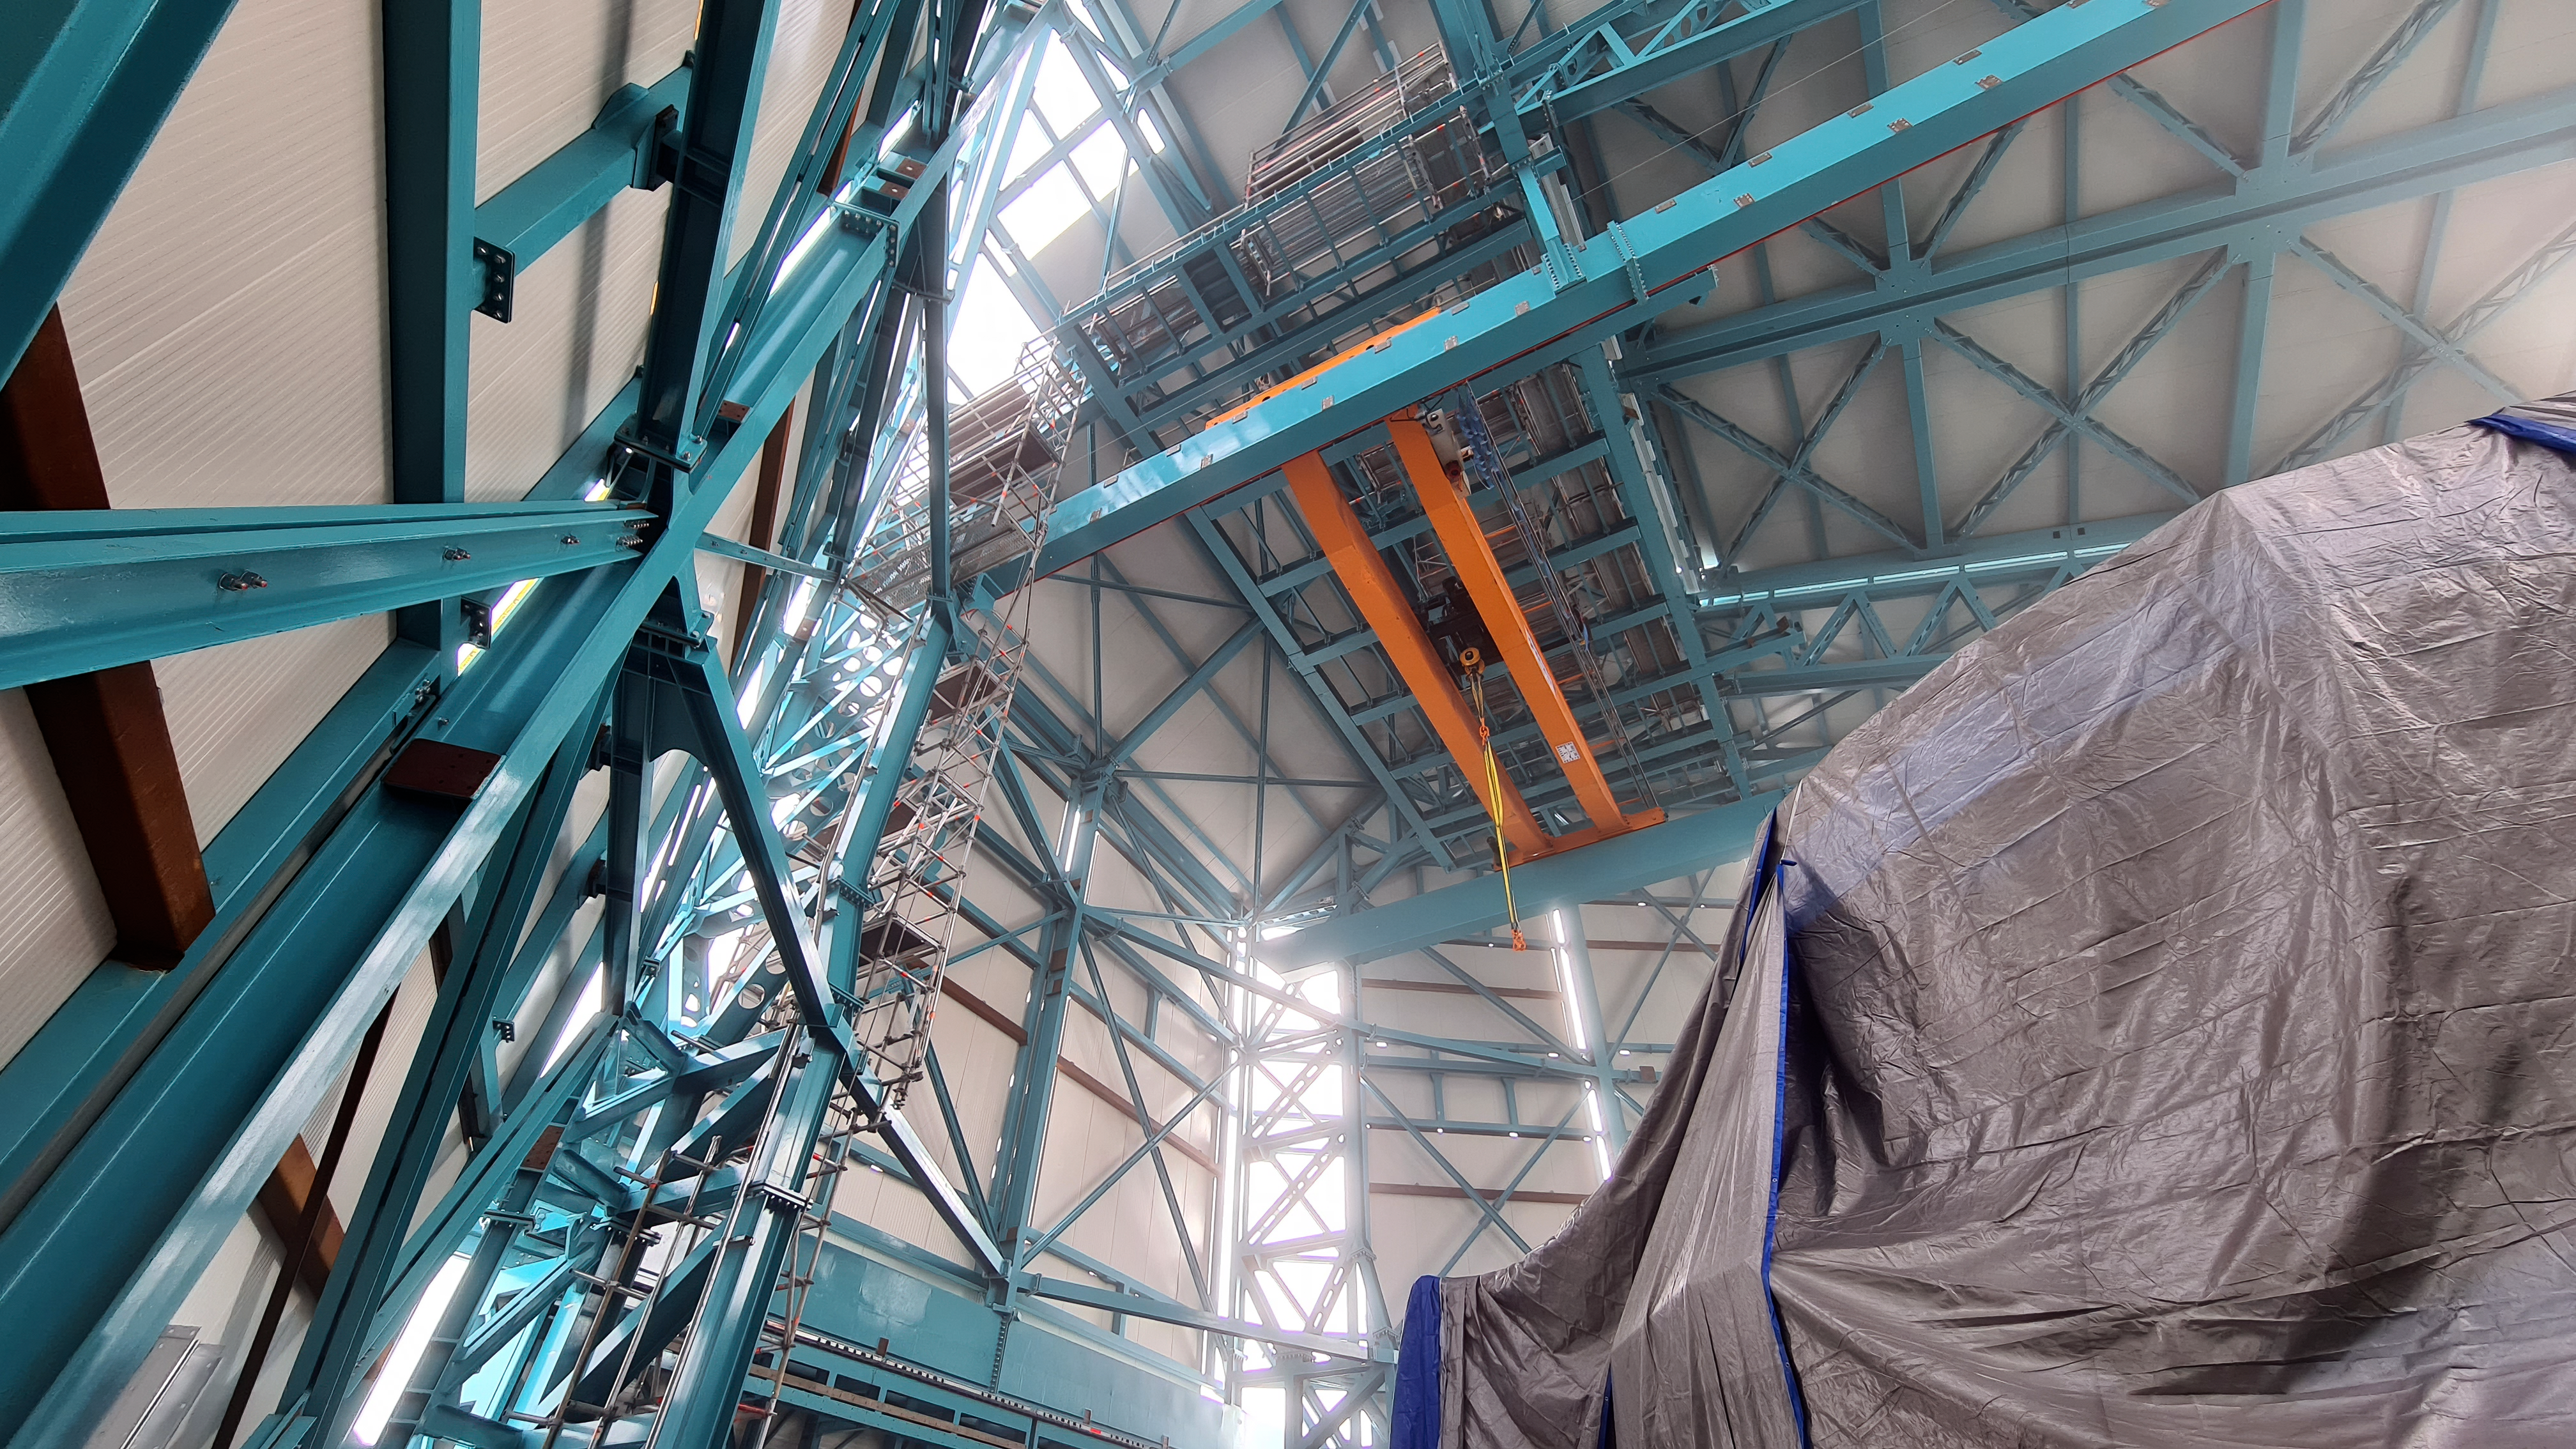

Vera C. Rubin Observatory 21 July 2020

An inspection of the summit 21 July 2020.

Credit: Rubin Obs/NSF/AURA